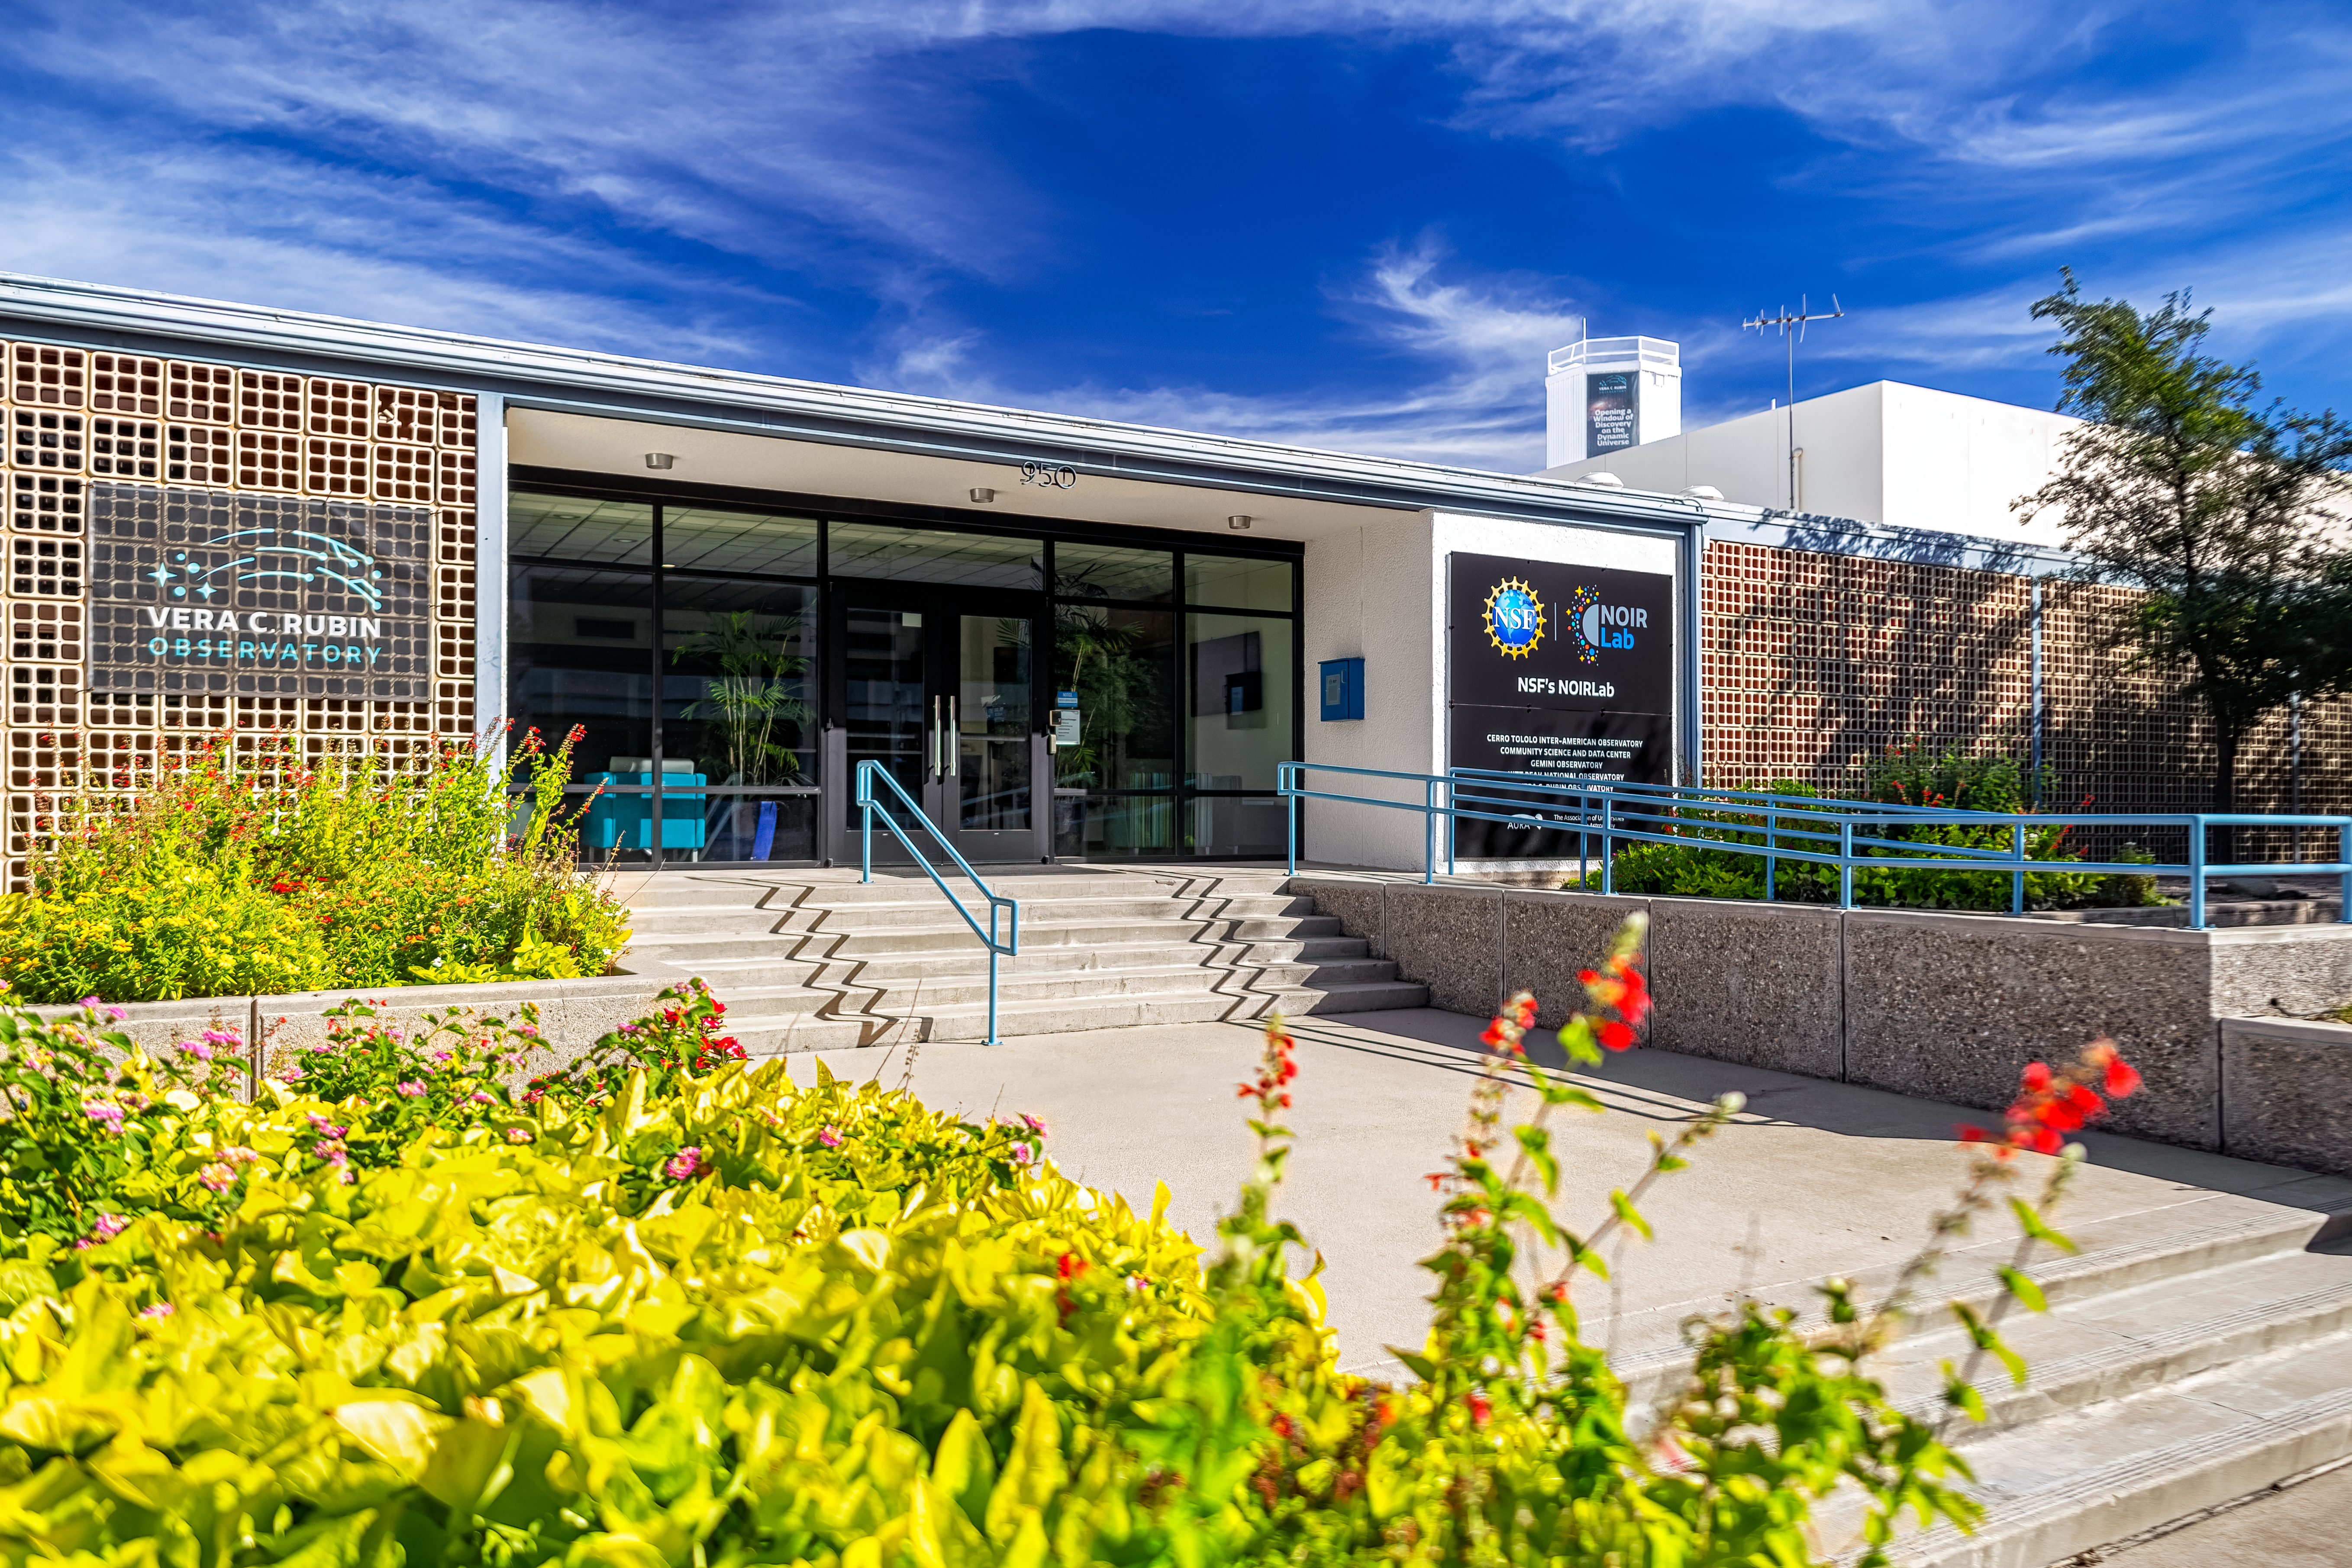

NOIRLab Headquarters

The exterior west entrance of NOIRLab Headquarters in Tucson, Arizona.

Credit: NOIRLab/NSF/AURA/P. Horálek